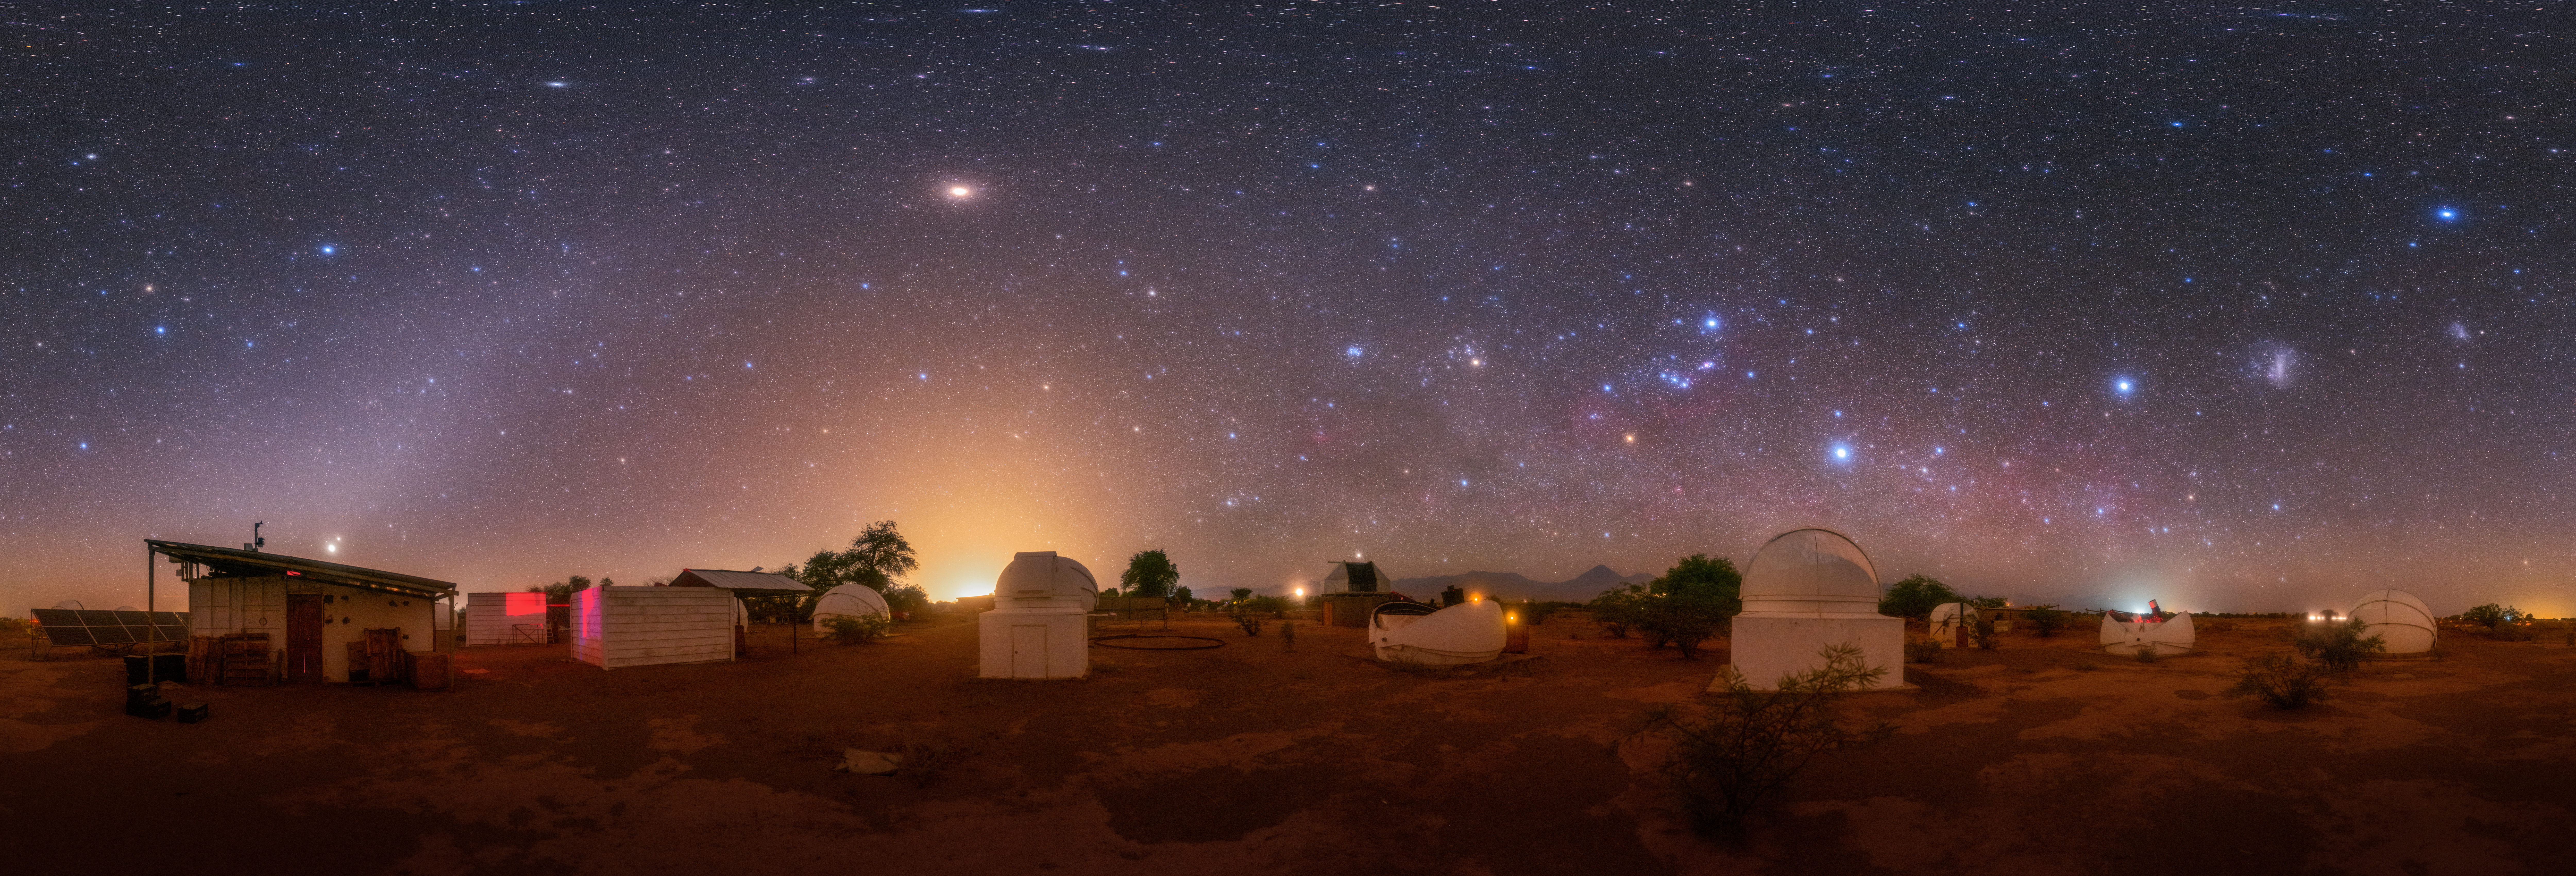

Wide star fields, Third Place

Third place in the 2021 IAU OAE Astrophotography Contest, category Wide star fields: Chilean observatories at home office, by Robert Barsa, Slovakia.

This rich panoramic image shows a range of constellations, deep sky objects and planets. The brightest point of light with a pale reddish hue (left of center) is the planet Mars. In the bottom far left of the image, located just above the sloped roof of the building are two points of light appearing very close to each other, these are the planets Jupiter (brighter) and Saturn. To the far right of the image the two fuzzy cloud-like objects are the Large and Small Magellanic Clouds. These are satellite dwarf galaxies of the Milky Way located at a distance of approximately 160,000 and 200,000 light years, respectively. The Andromeda Galaxy, which is located at an approximate distance of 2.5 million light years, appears in this image as a small, angled smudge between Mars and the brightest glow on the horizon (closer to the horizon). The bright glow is not from the Sun or the Moon, but the city lights of San Pedro de Atacama.

Prominent constellations include: Orion – identified by the three stars forming Orion’s Belt; Taurus – a small triangle shaped collection of stars to the left of Orion and identified by the pale orange star (Aldebaran) at the vertex of the triangle; Canis Major – to the bottom right of Orion, identified by the bright star Sirius (the brightest star in the night sky) and three stars in the shape of a triangle just above the observatory dome in the foreground; Pegasus – identified by the trapezium shape diagonally below Mars. Other constellations include Andromeda, Perseus and Aries. Diverse cultures around the world have their own names and rich stories associated with these constellations and many others.

To the top right of Orion’s Belt is an angled line of stars (Orion’s Sword) within which is a pinkish smudge (looks like a fuzzy star when observed with the unaided eye) that is the Orion Nebula – a stellar nursery located 1500 light years from Earth – where stars are formed. To the left of Taurus is a compact fuzzy smudge, and that is the Pleiades star cluster. The variation in the colour of stars is the result of temperature of the stars, for example, the red orange star to the bottom left of Orion’s Belt is the red giant star Betelgeuse. Cooler stars appear redder, compared to the higher temperature white and bluish stars. The colours in the image are enhanced because of the higher sensitivity of the digital camera compared to the human eye.

Credit: Robert Barsa/IAU OAE